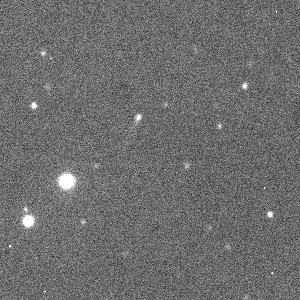

P/1997 T3: asteroid or comet?

This image shows P/1997 T3 on October 6, 1997 at 05:13:54 UT. This image of the new object (slightly above and to the left of the centre of the field) was obtained with the 0.6-m Bochum telescope at La Silla; the observer was Andreas Nathues. The tail is faintly visible to the lower left of the point-like object (in the 7 o'clock direction).

Credit: ESO